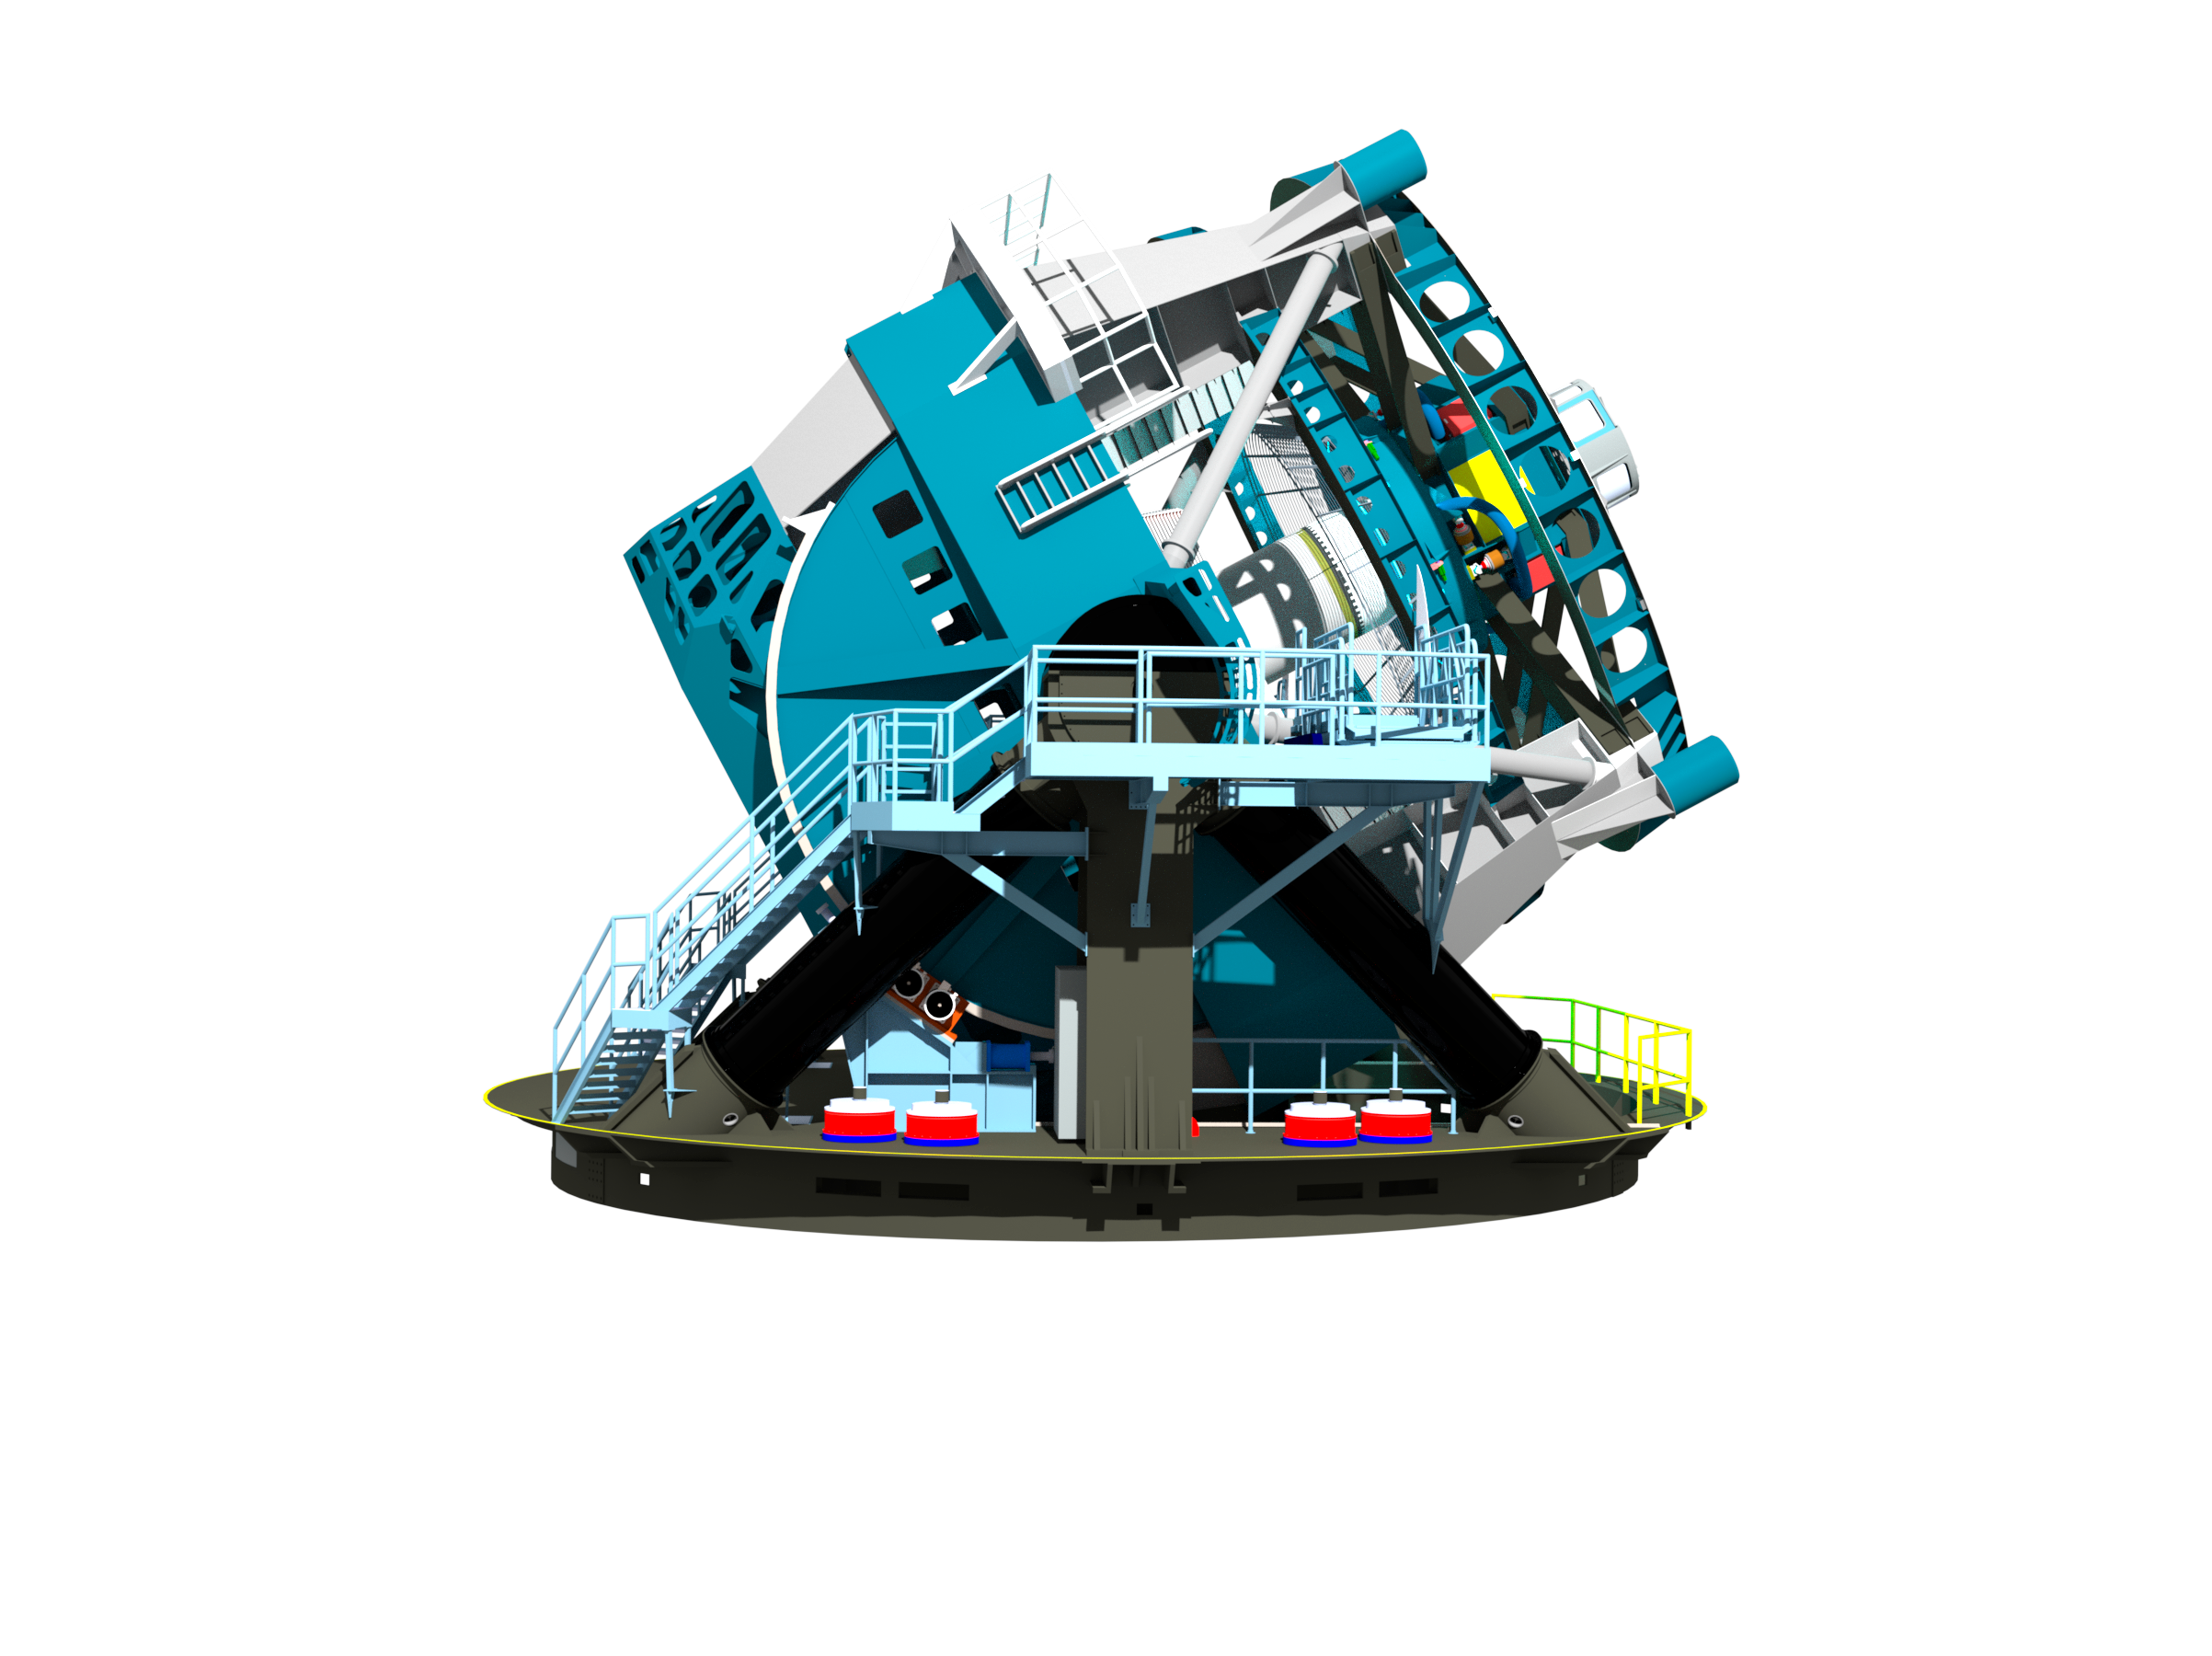

Telescope Design 2013

A three dimensional rendering of the baseline design for the LSST in a side view with the telescope pointed at about 45 degrees of elevation. The 8.4-meter LSST will use a special three-mirror design, creating an exceptionally wide field of view, and will have the ability to survey the entire sky in only three nights.

Credit: Rubin Observatory/NSF/AURA